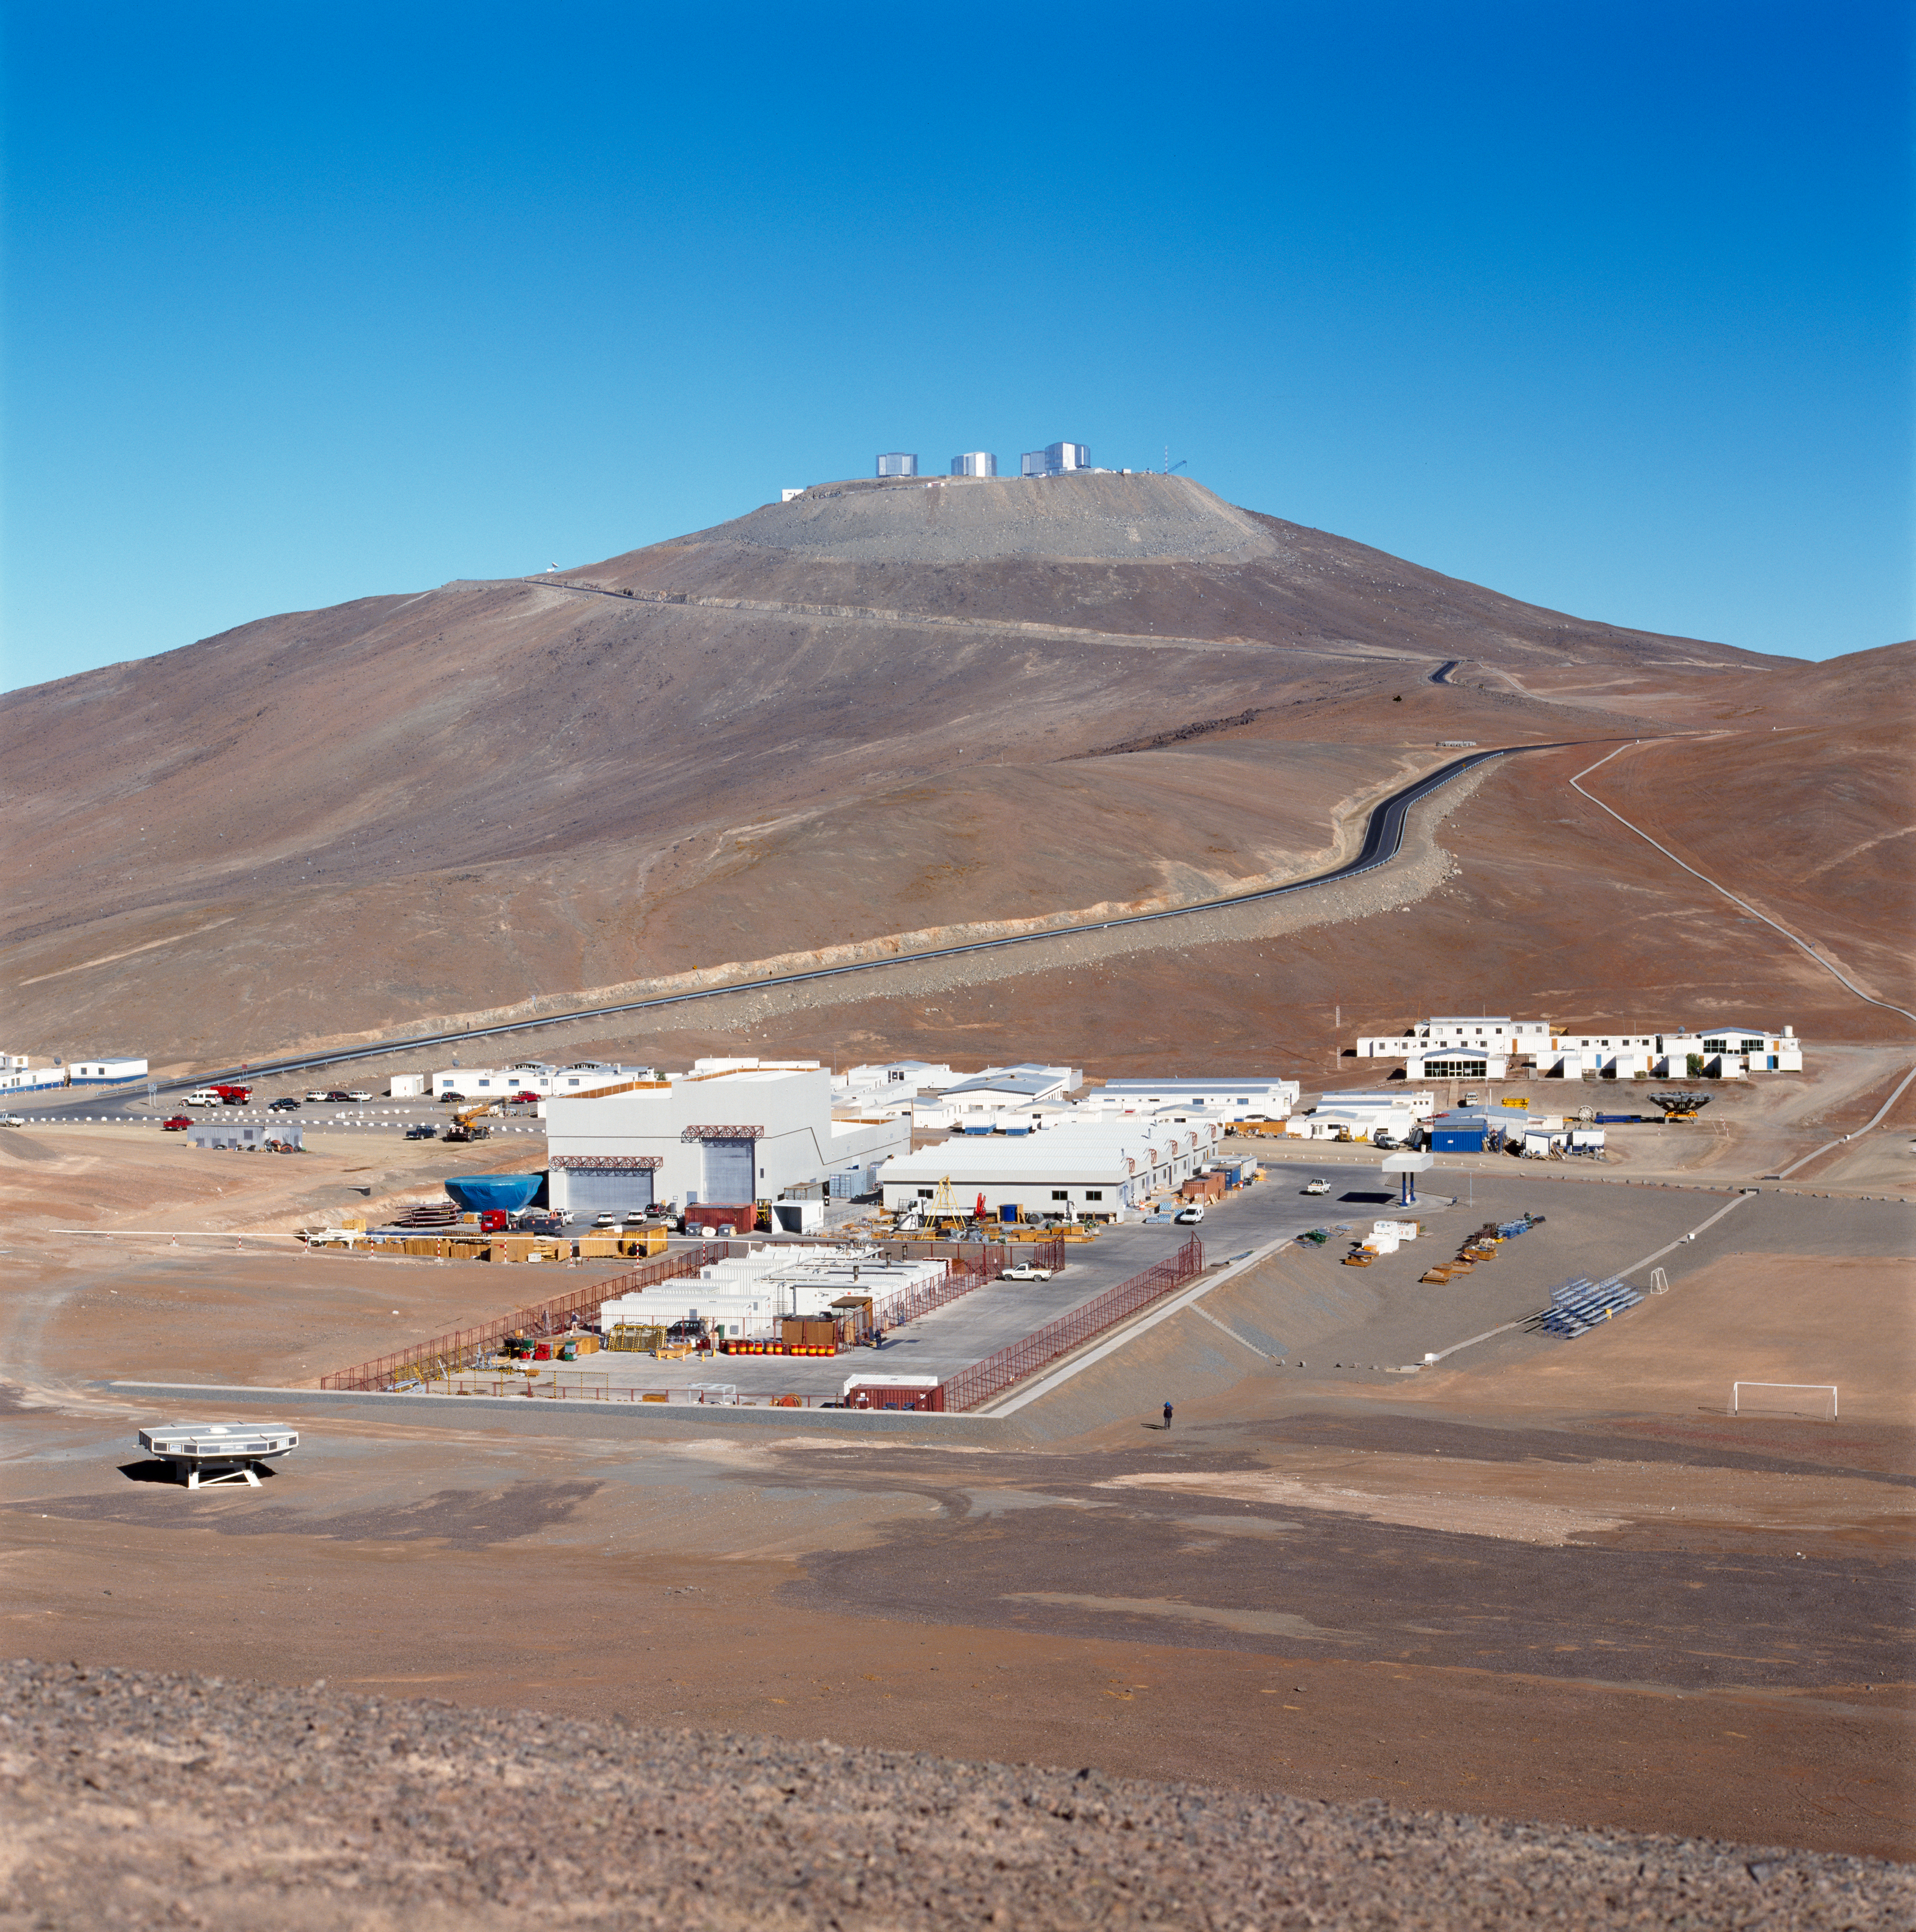

Paranal Observatory

The Paranal Observatory in the Chilean Atacama Desert in November 1999.

Credit: ESO